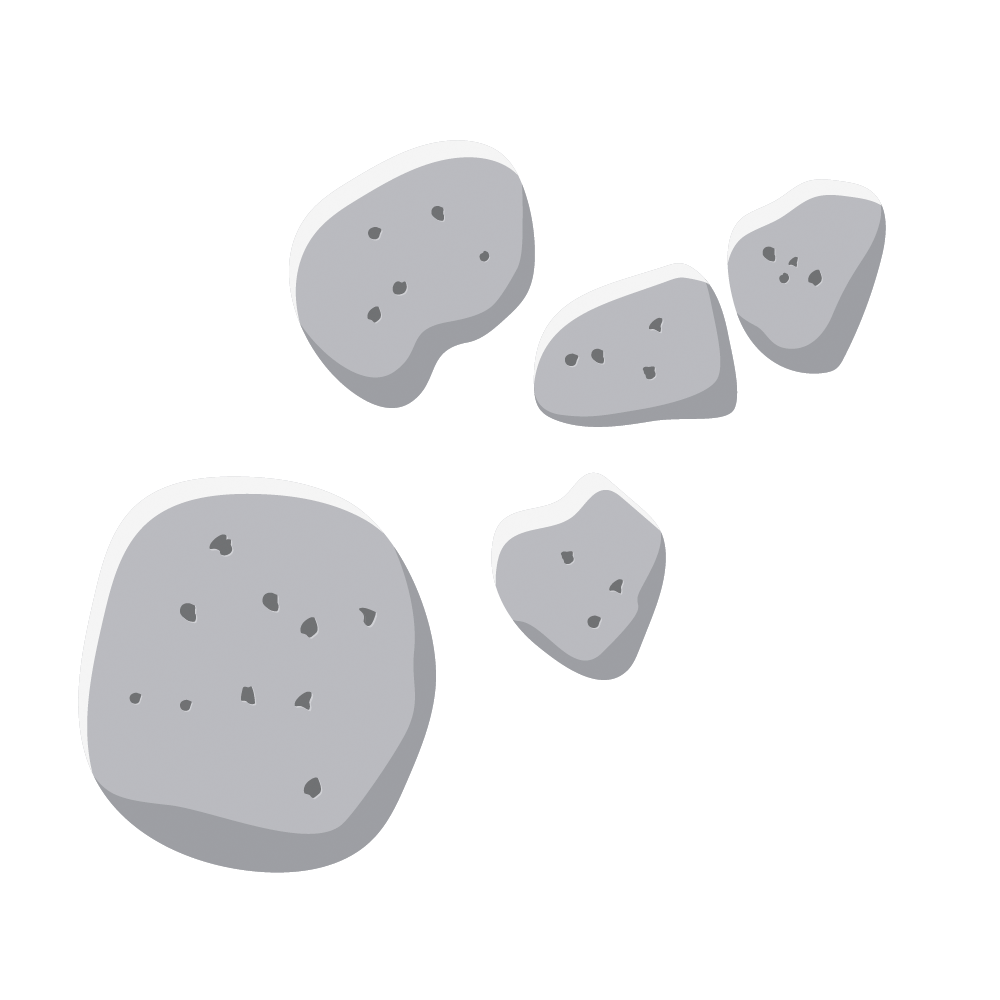

Asteroids icon

Illustration of a group of asteroids.

Credit: RubinObs/NOIRLab/SLAC/NSF/DOE/AURA/J. Pinto